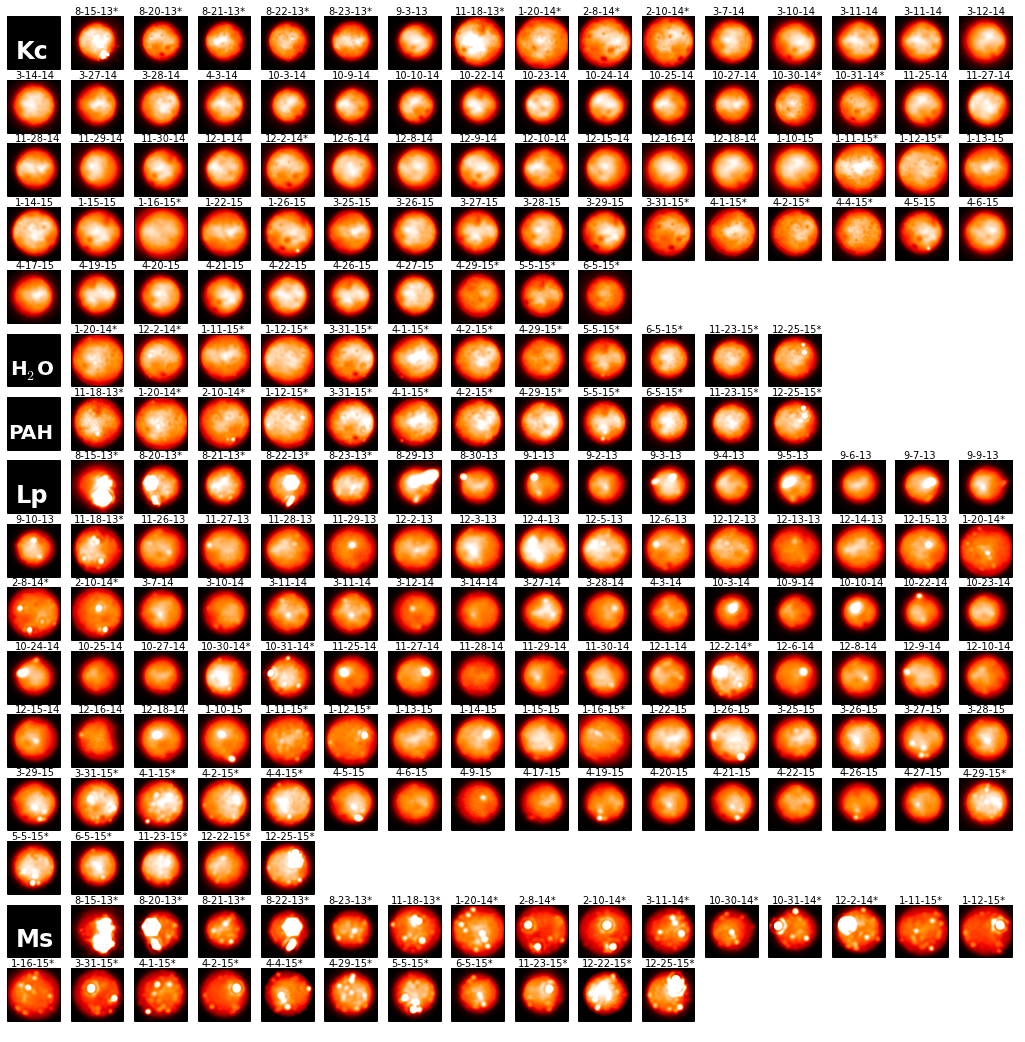

Gemini North and W.M. Keck images of Io at different near-infrared wavelengths

Gemini North and W.M. Keck images of Io at different near-infrared wavelengths; the name of the filter is indicated in the black box at the start of each section. The bright spots are thermal emissions from Io’s myriad volcanoes. Note the increasing number of hot spots detected at longer wavelengths, i.e. towards the bottom of the figure. Credit:

Credit: Gemini Observatory/AURA/W.M. Keck Observatory/UC Berkeley/Katherine de Kleer/Imke de Pater